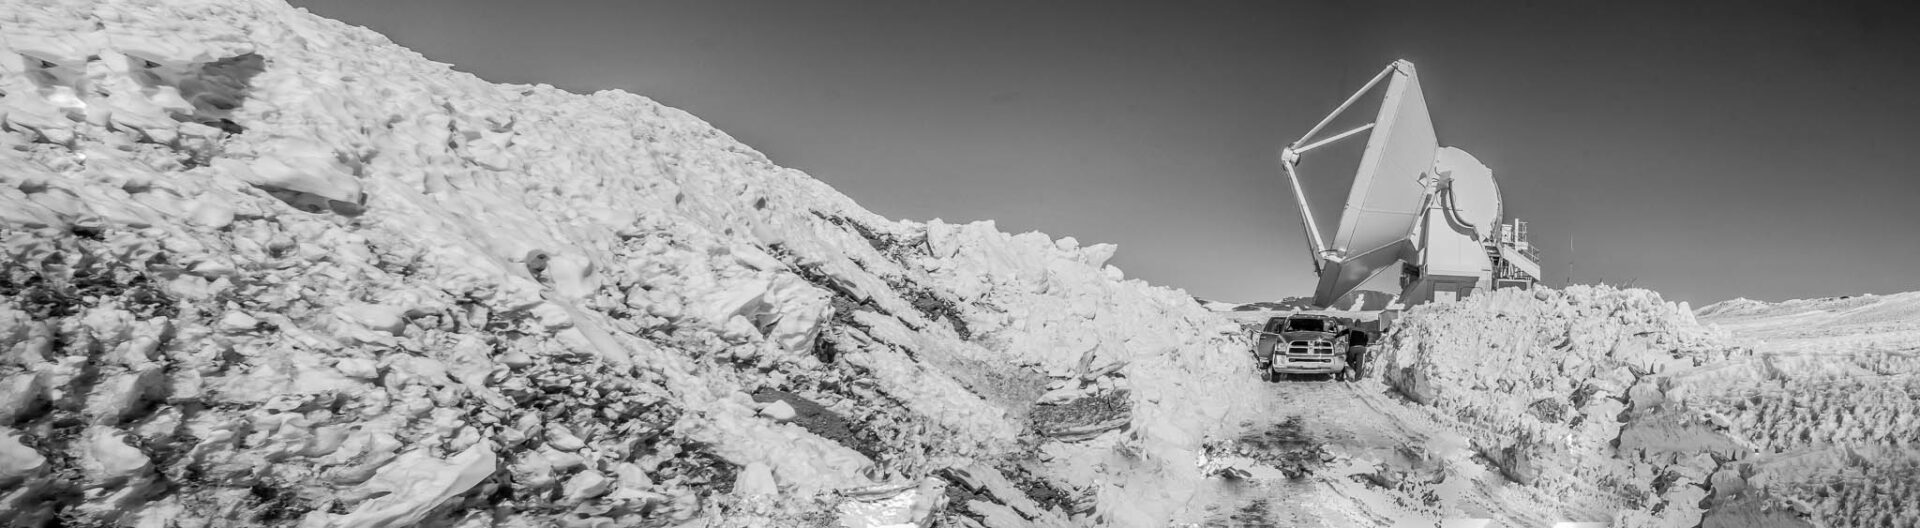

Antenna surrounded by snow

Extreme weather at the high site.

Credit: Juan Carlos Rojas - ALMA (ESO/NAOJ/NRAO)